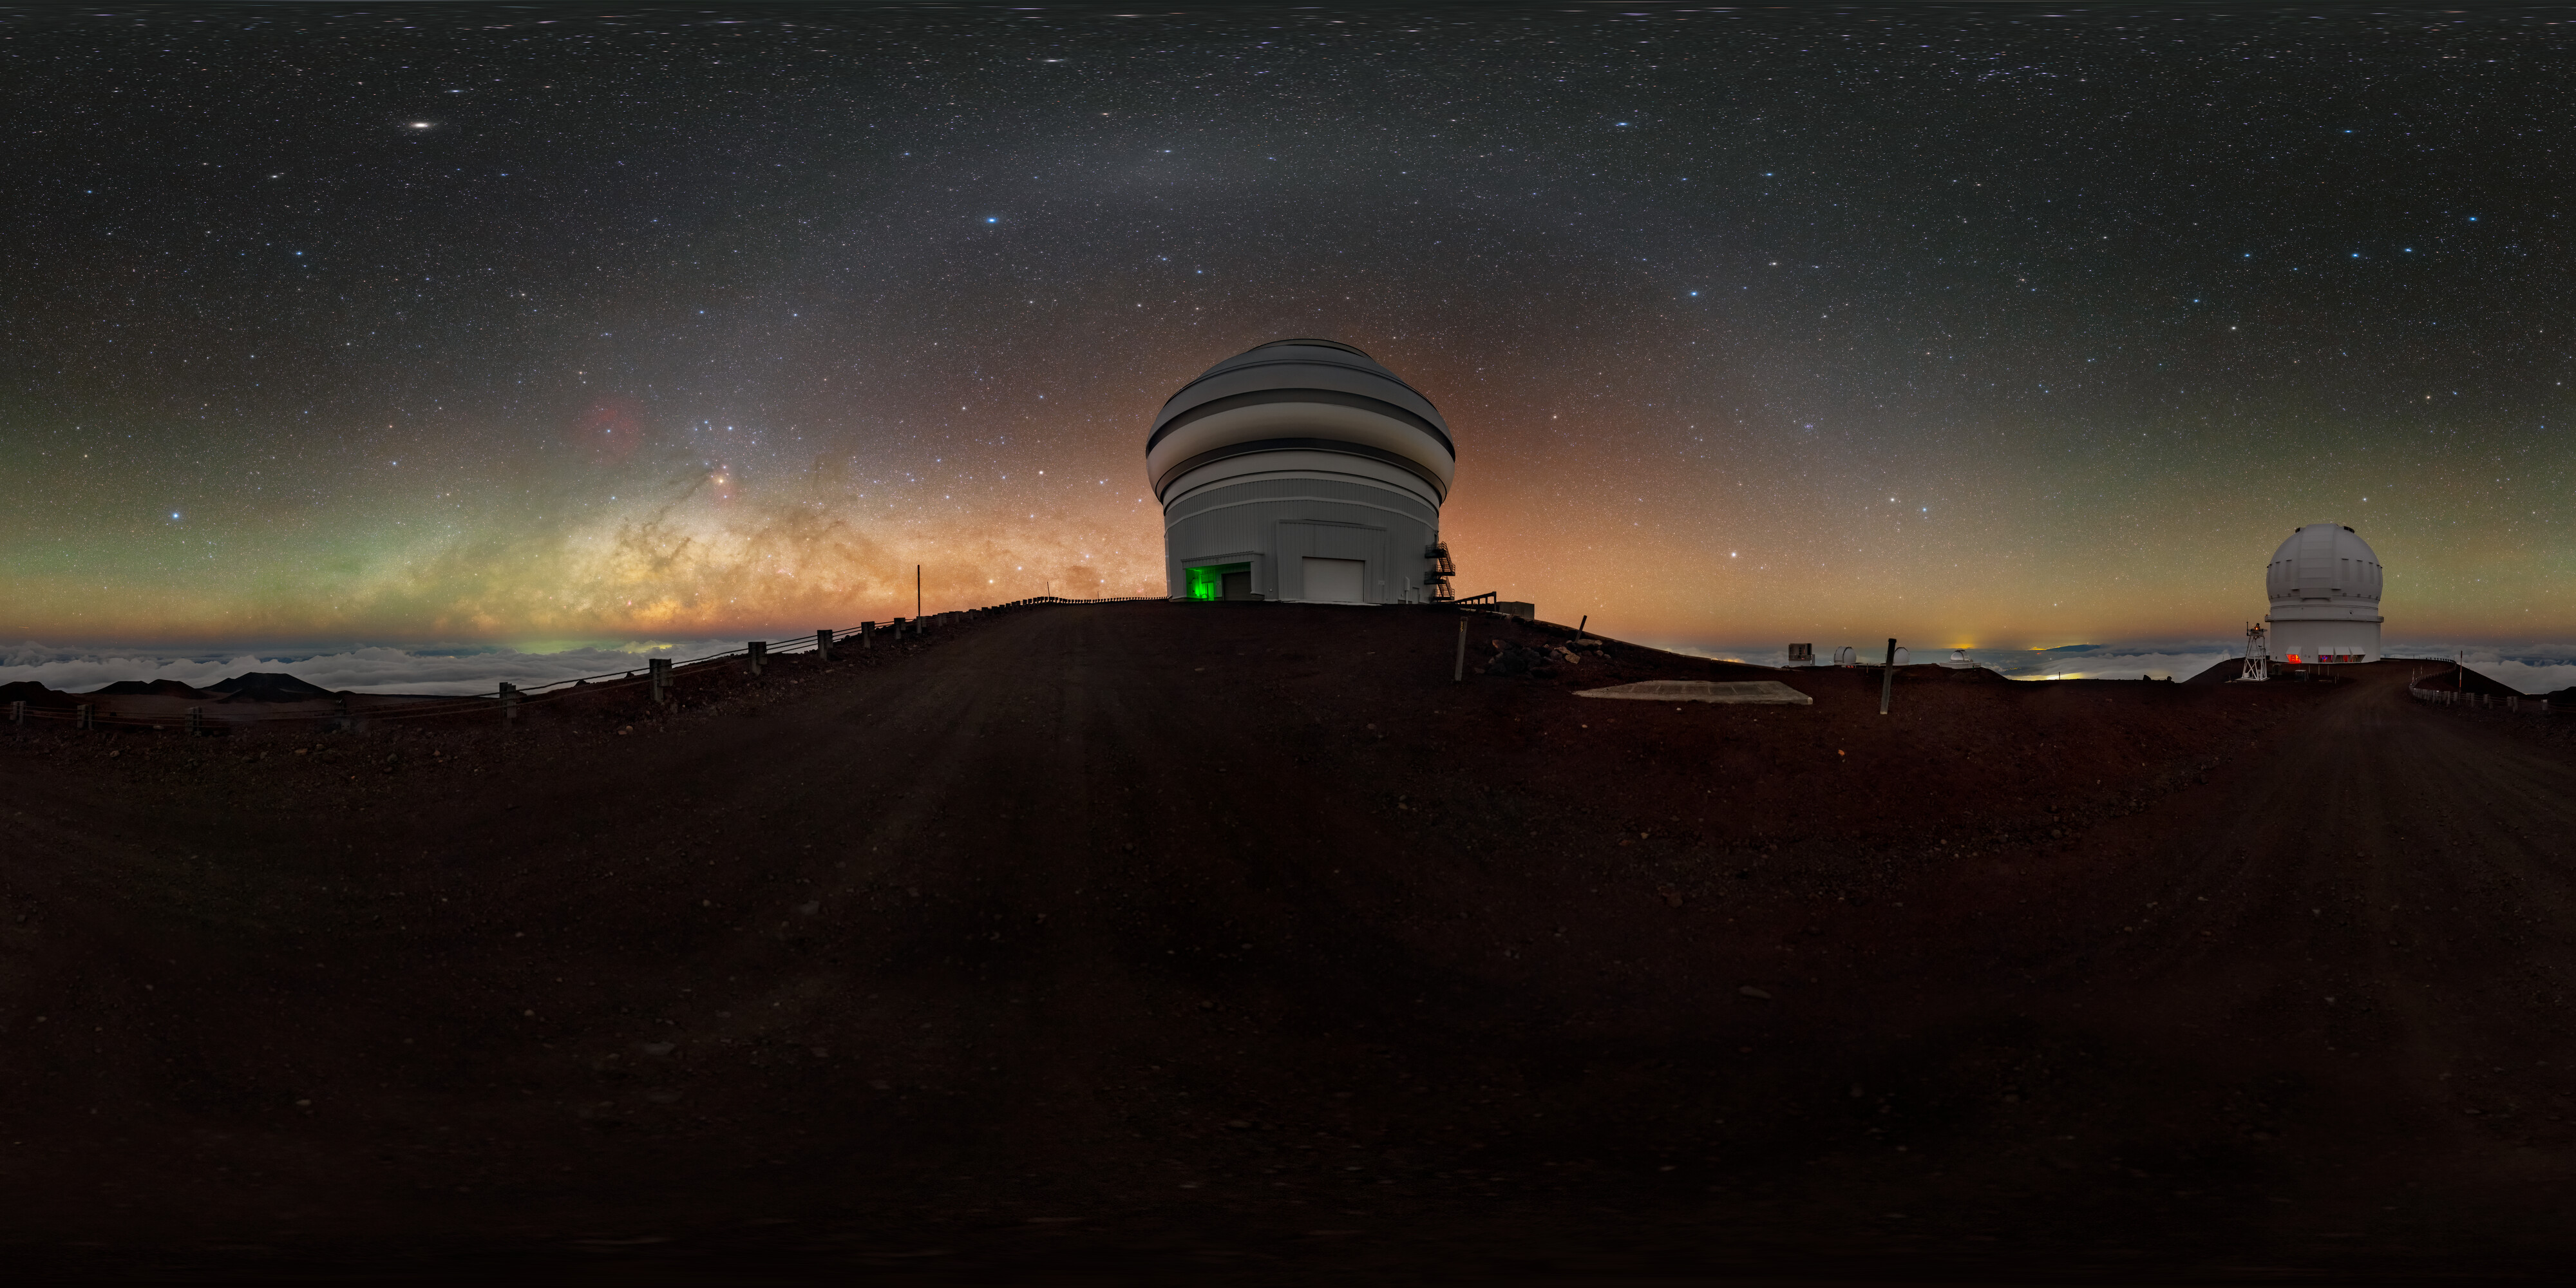

Gemini North and the Milky Way 360 Panorama

A 360 panorama view of the Gemini North Telescope, one half of the International Gemini Observatory, operated by NSF NOIRLab, and the Canada-France-Hawaiʻi Telescope (CFHT) near the summit of Maunakea in Hawaiʻi.

A fulldome version of this image can be found here.

Credit: International Gemini Observatory/NOIRLab/NSF/AURA/ T. Slovinský